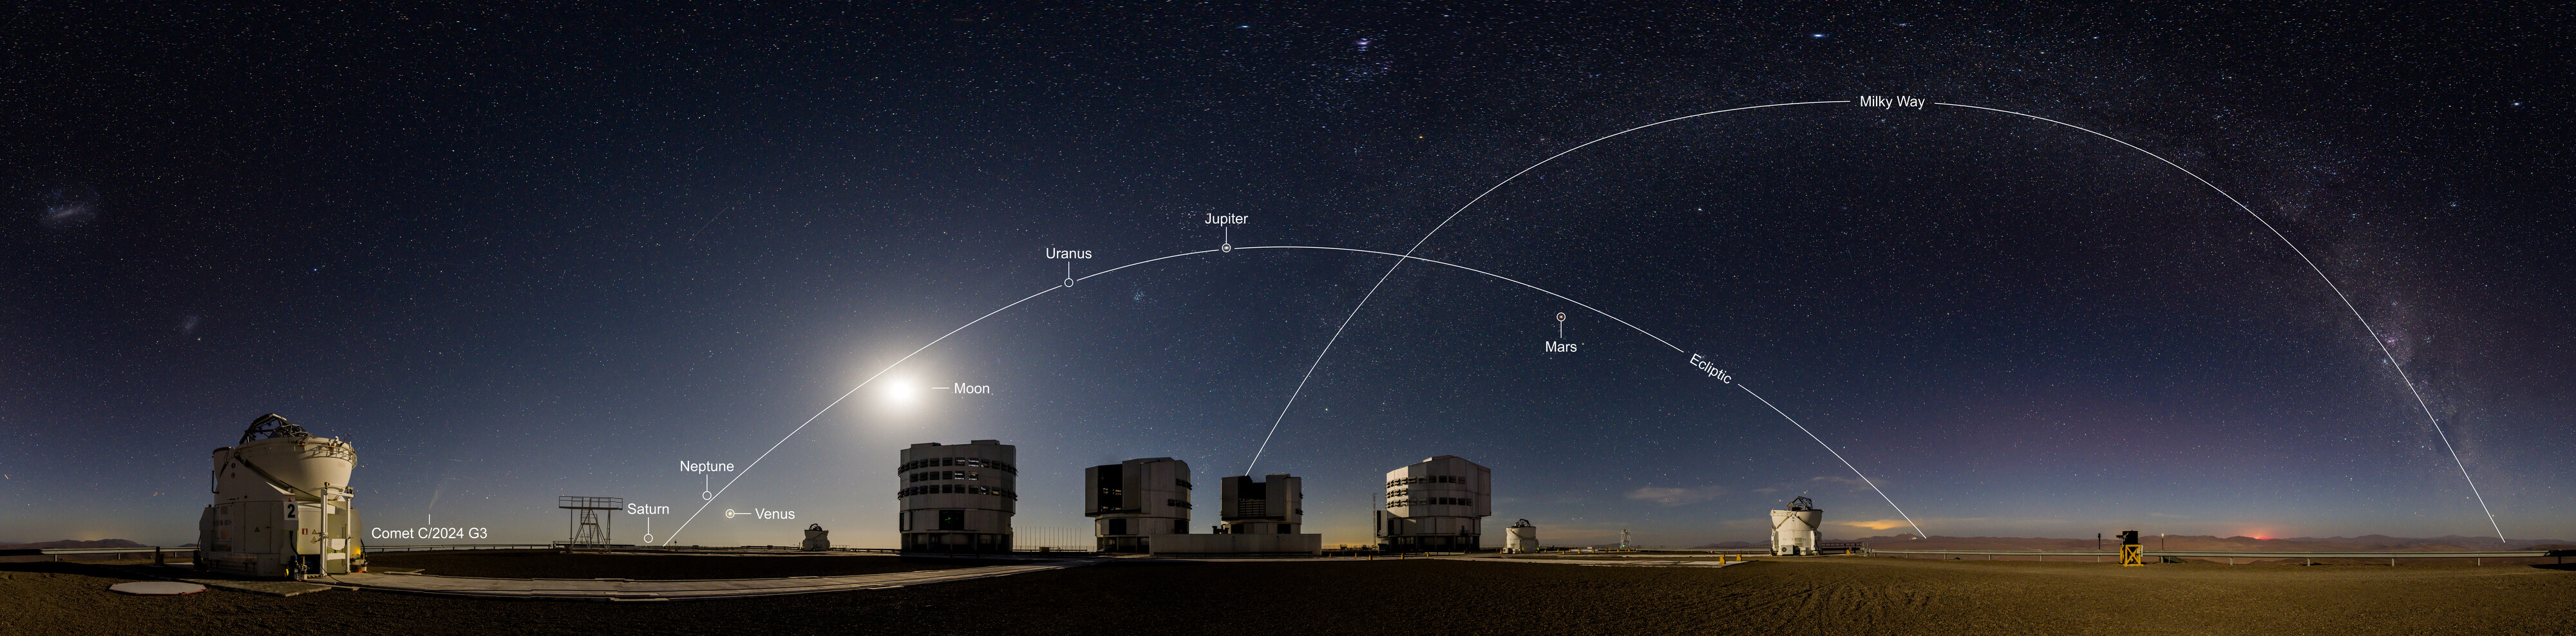

A planetary party portrait above Paranal

In this portrait of ESO’s Paranal Observatory, taken in early February, our planets appear to parade one after the other across the night sky. In addition to the Moon, our own Milky Way, and the comet C/2024 G3, we can see Saturn, Venus, Jupiter and Mars — even Neptune and Uranus are hiding here too!

Often on nights with a few planets in view, you can draw an imaginary straight line in the night sky through them. This is due to their orbital paths being relatively aligned along a single, flat plane called the ecliptic. (In reality, the planets aren’t aligned one after the other in a straight line in the Solar System, they are fanned out; but we can still see them simultaneously in the sky, which only happens every few years.)

You may notice that in this image the planets are not contained within the band of the Milky Way, and that the line that connects them crosses the Milky Way at an angle. This is due to the ecliptic being tilted at about 60 degrees to the galactic plane on which our entire Milky Way lies. If the Milky Way could somehow be shrunk down to lie flat on a table, our Solar System would be jutting out like a pin stuck in it at an odd angle.

Credit: B.Haeussler/ESO